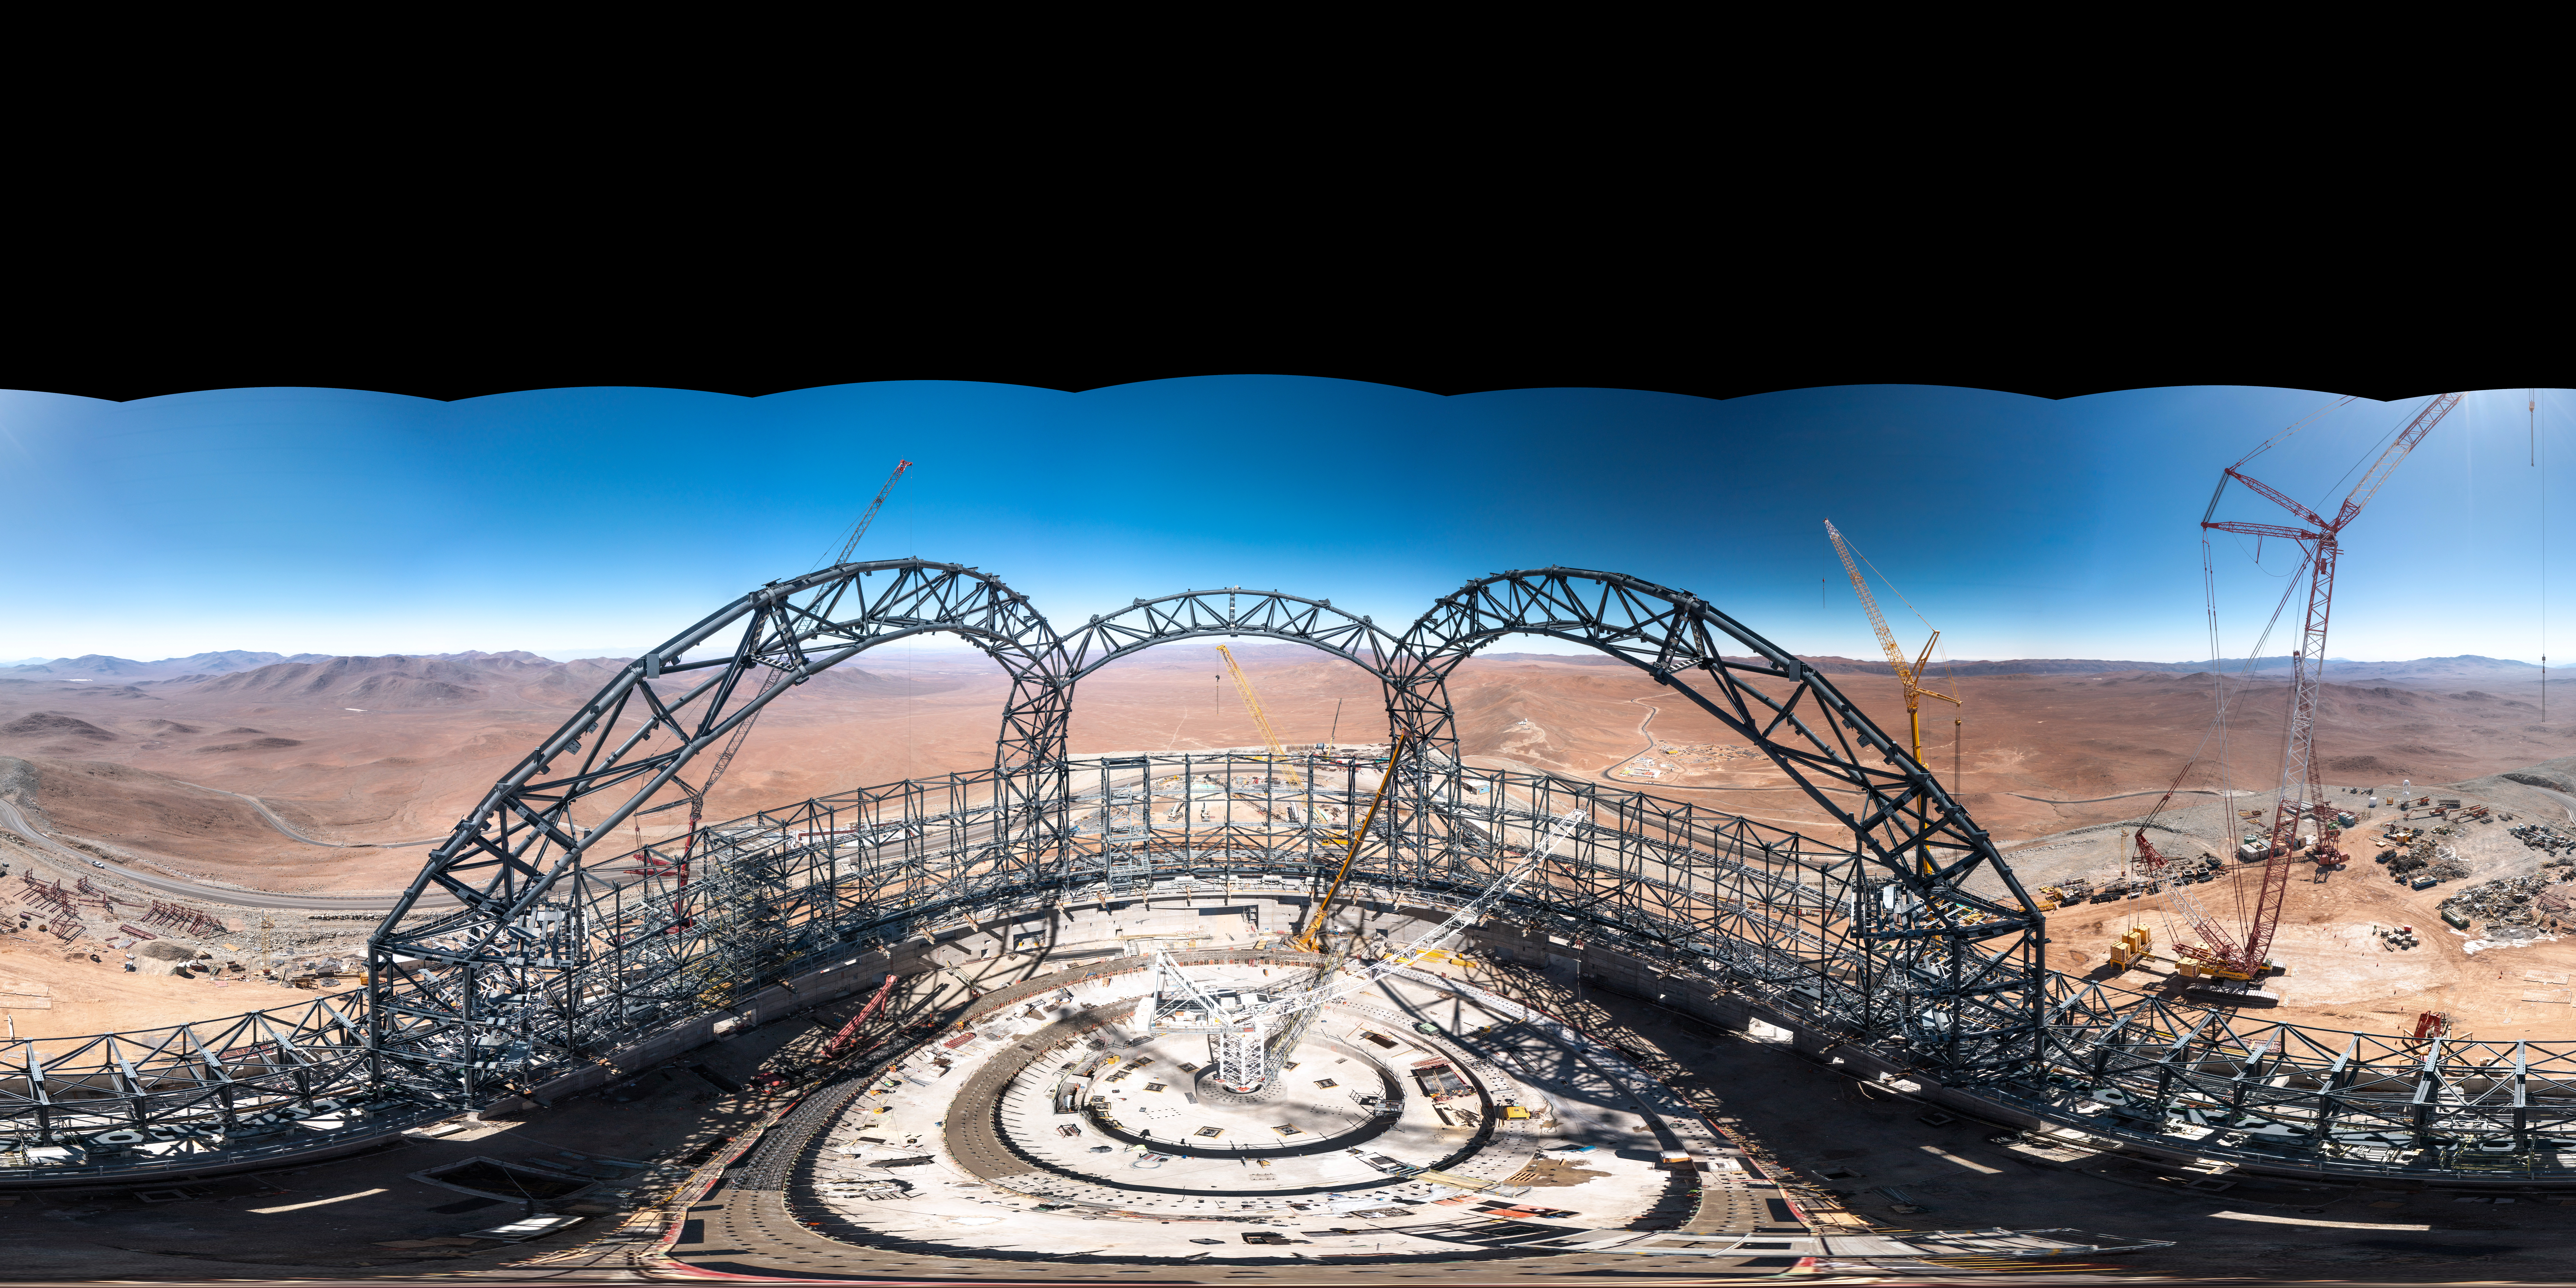

Panoramic views from the top of the ELT dome

A panoramic view taken from the top of the dome of ESO’s Extremely Large Telescope (ELT) in early August, 2023. When completed, the dome will be 80 metres high, weigh more than 6100 tonnes and rotate 360 degrees on 36 trolleys.

Credit: G. Hüdepohl (atacamaphoto.com)/ESO